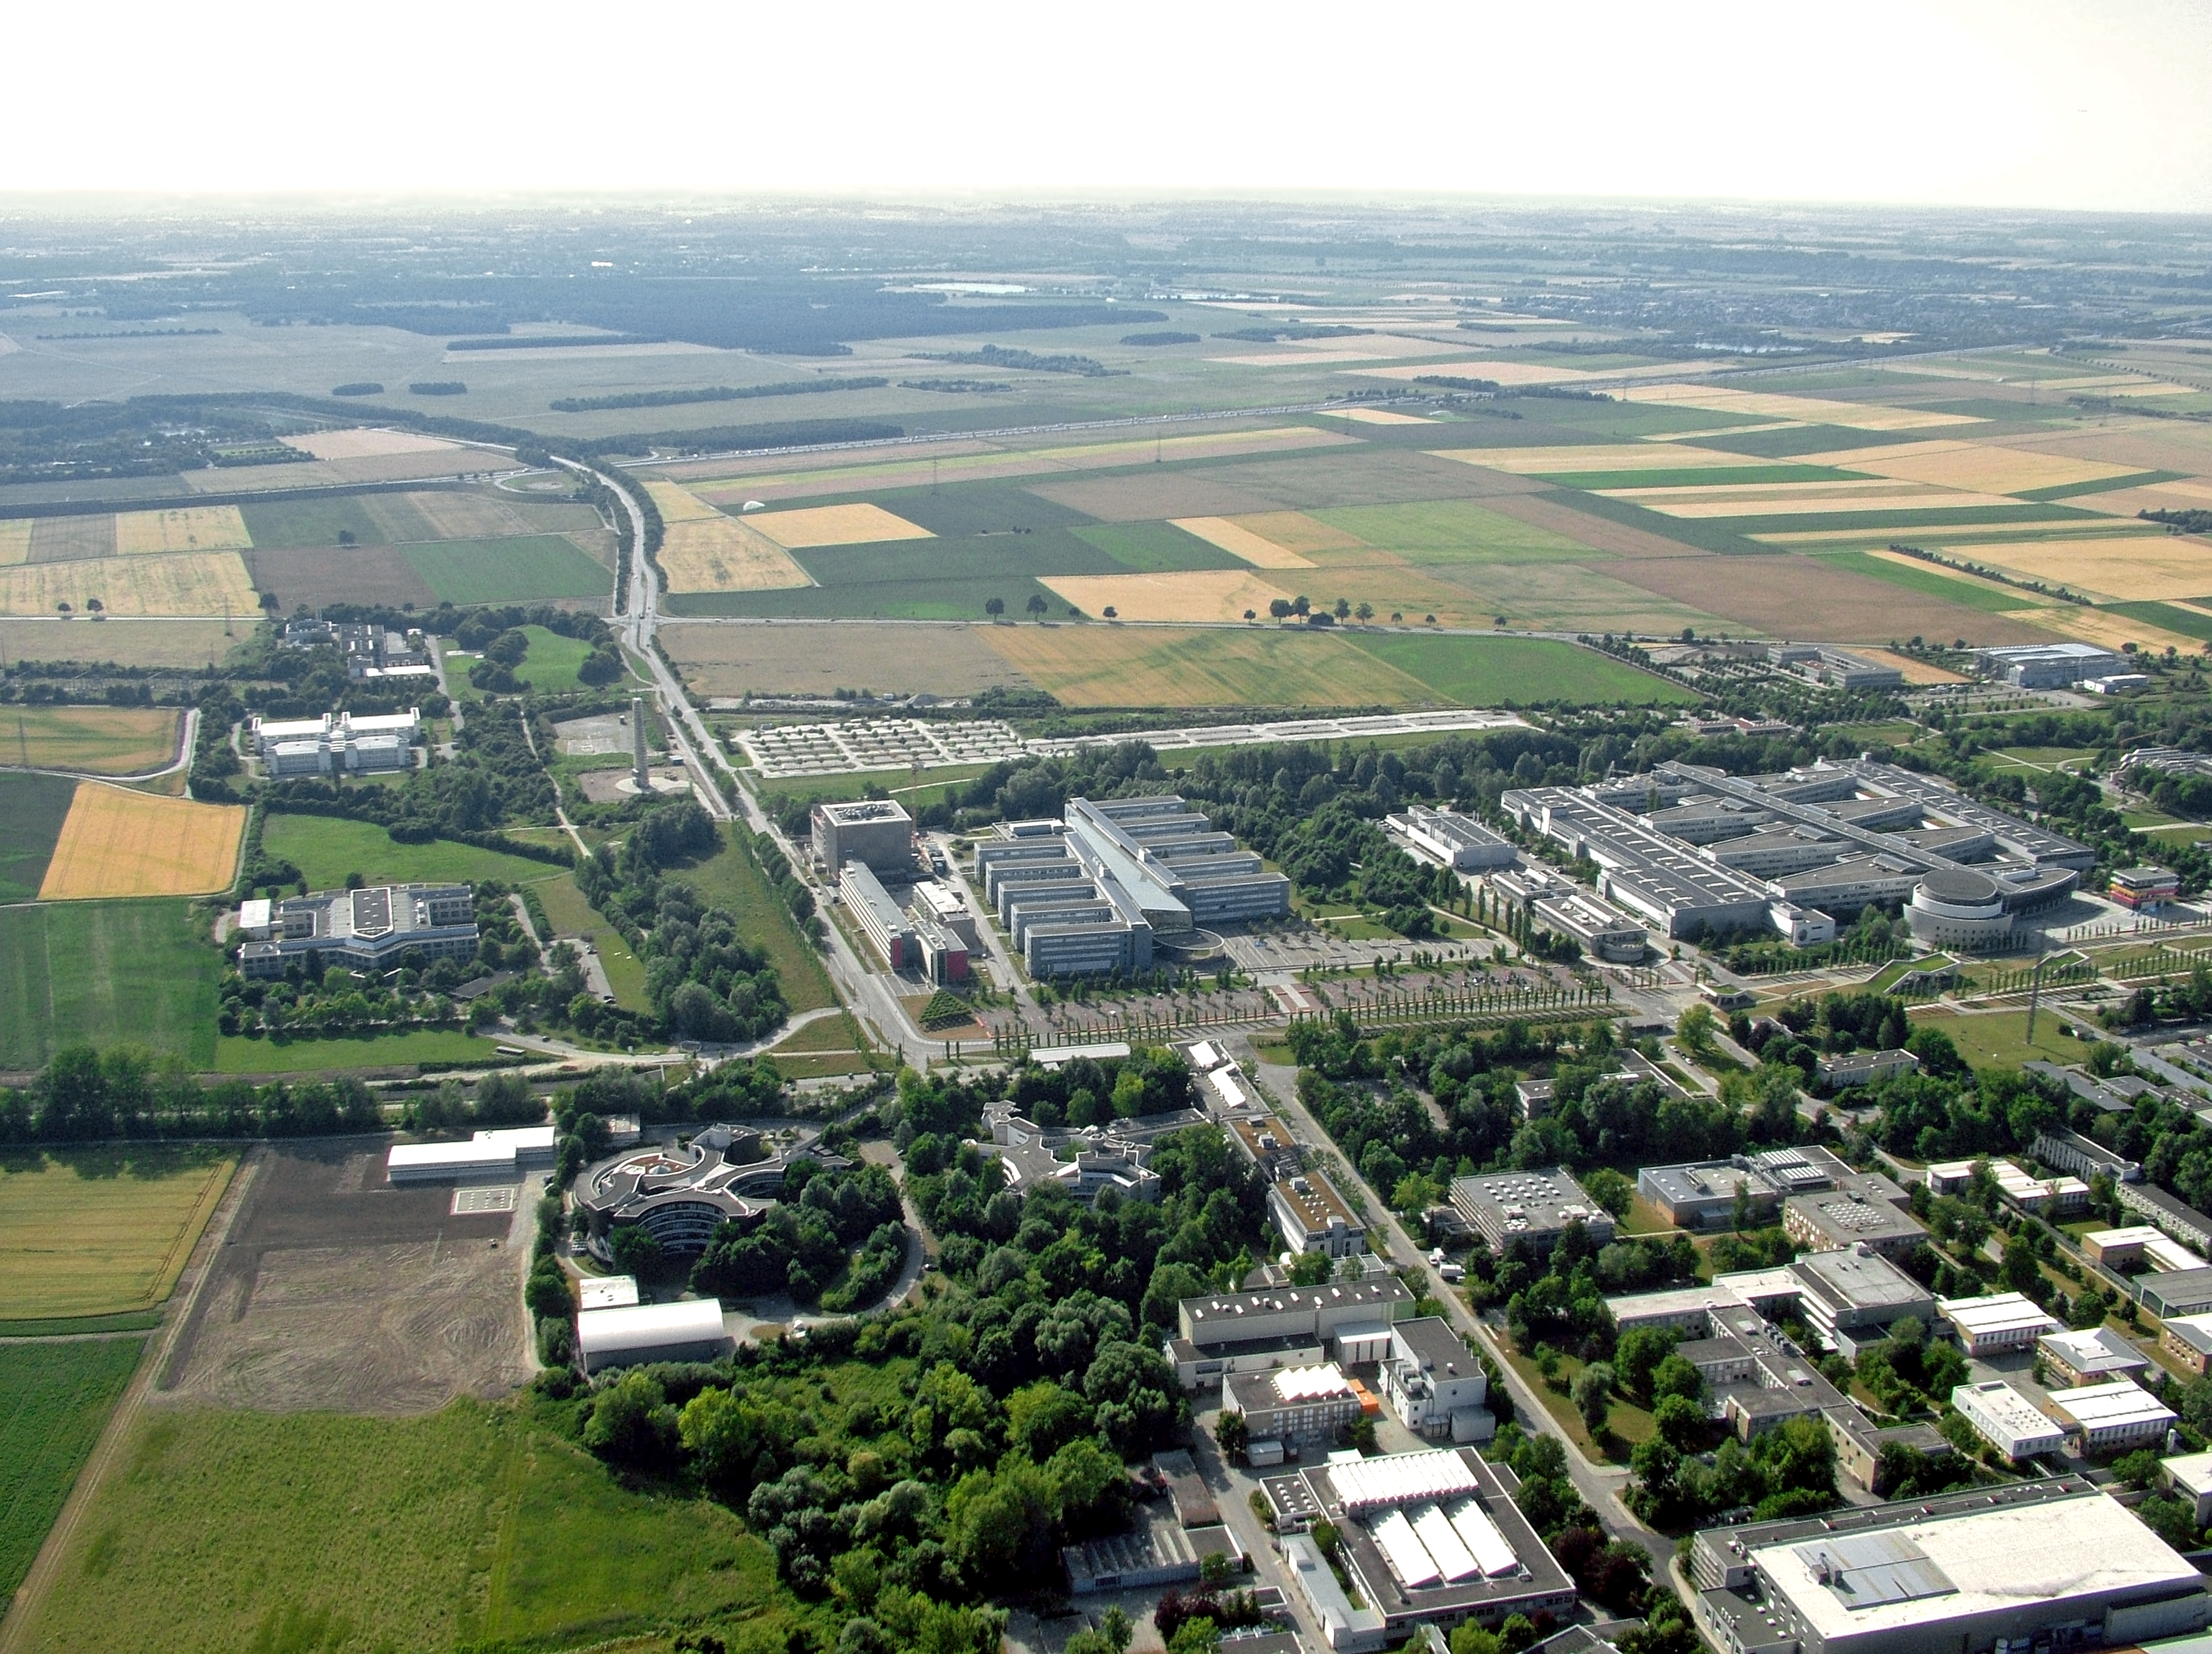

The Garching complex

Aerial photo of the ESO headquarters located on the Garching campus near Munich.

Credit: ESO